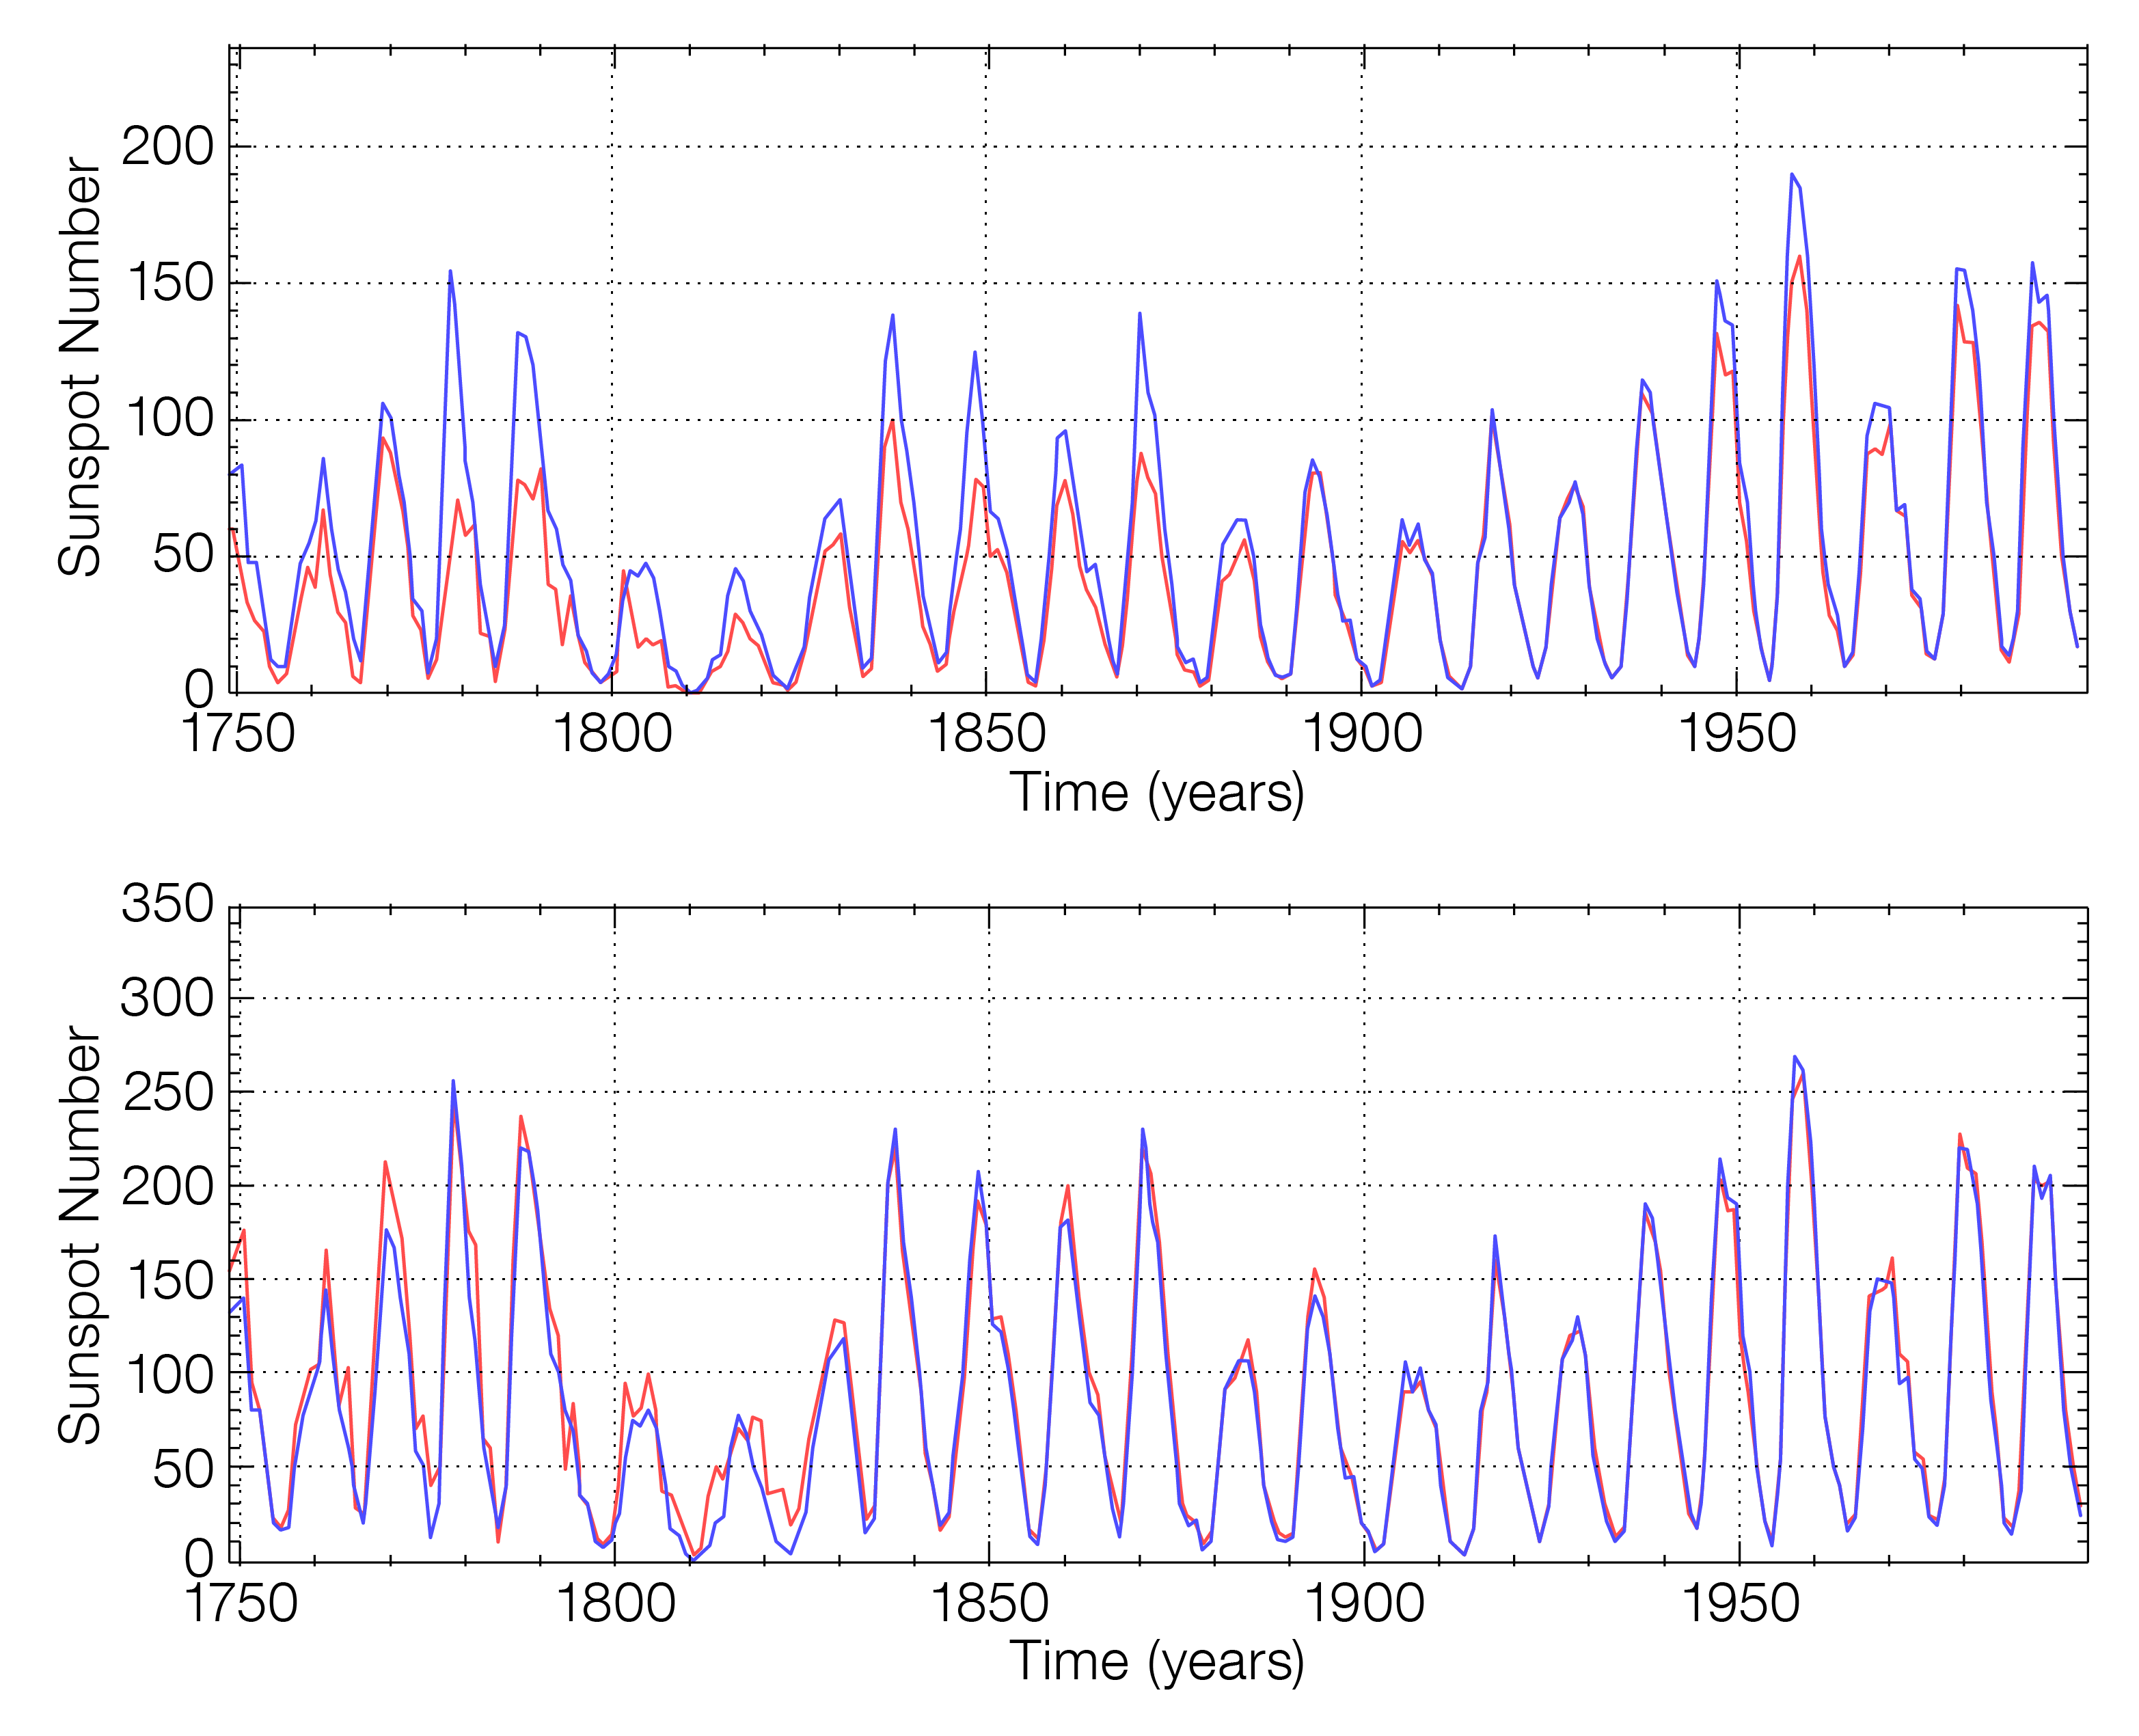

Graphs demonstrating improved agreement between Old and New Sunspot Numbers

The top graph shows the level of disagreement between the old Wolf Sunspot Number (blue) and the old Group Sunspot Number (red). The lower graph demonstrates the increase in similarity between the two after being recalibrated.

Credit: WDC-SILSO